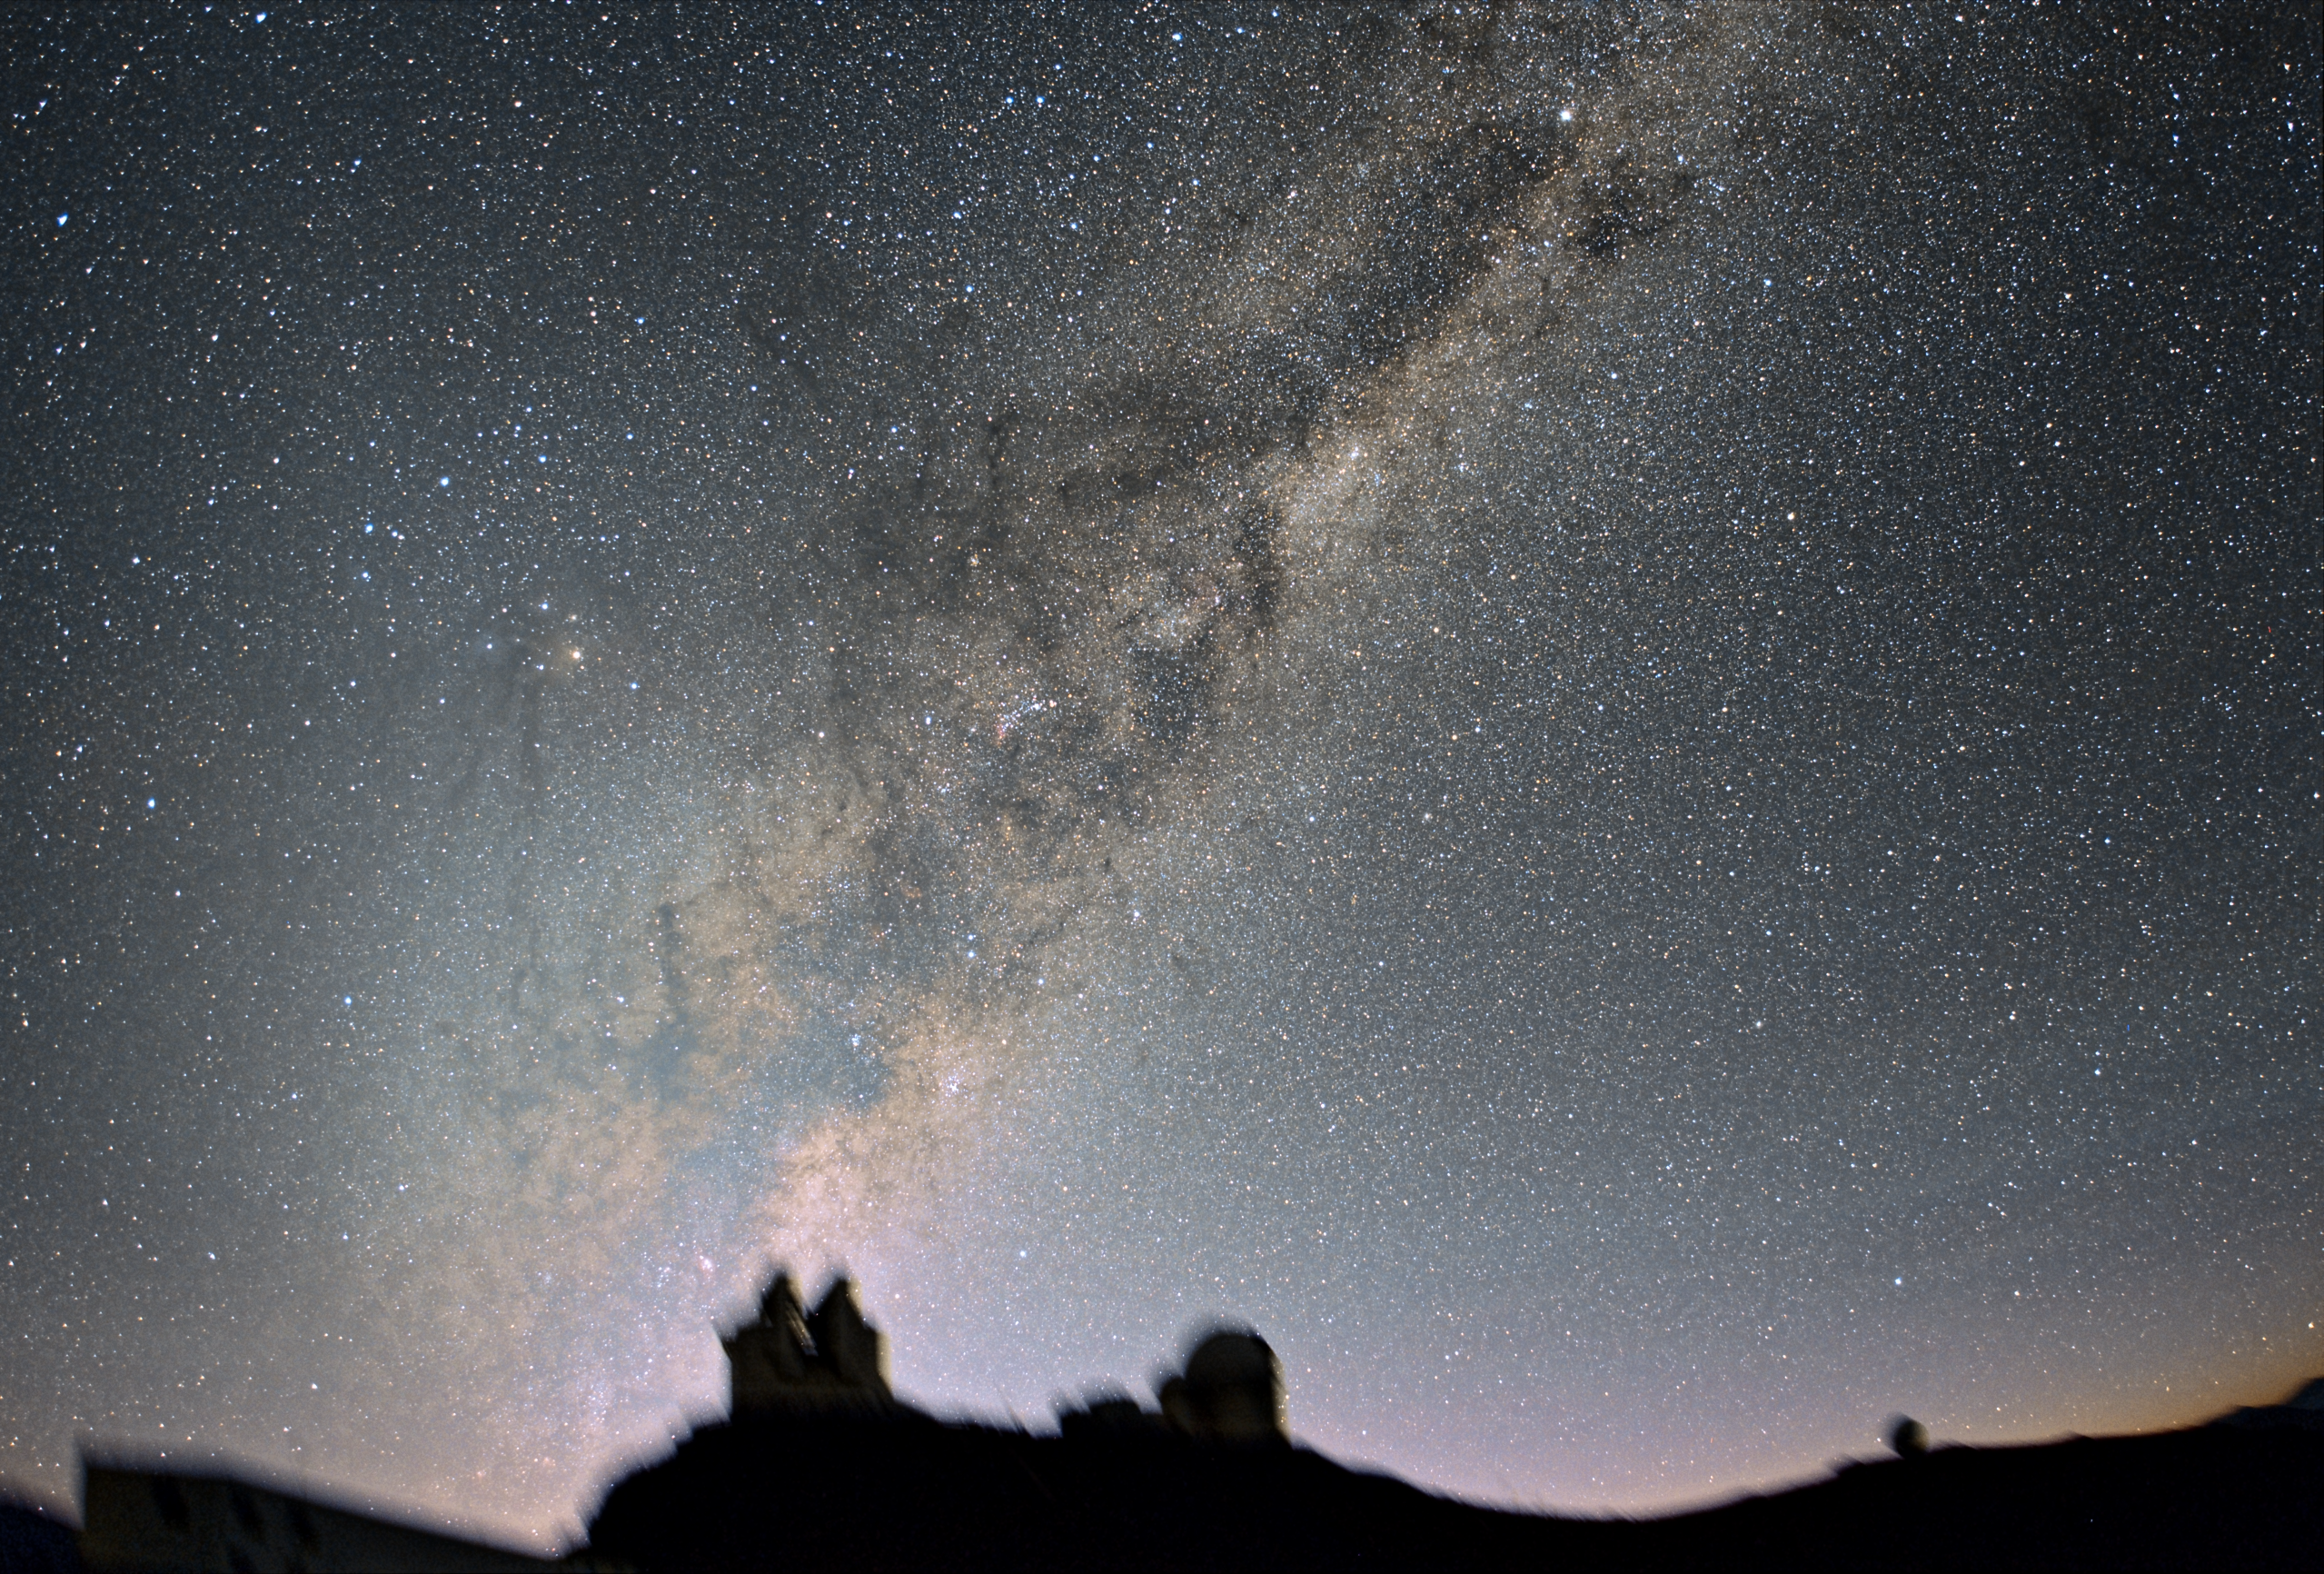

Morning light

This stunning image of the morning sky - see the Milky Way - really gives us some insight into the beauty and inner workings of our home galaxy.

Credit: ESO/J.Pérez